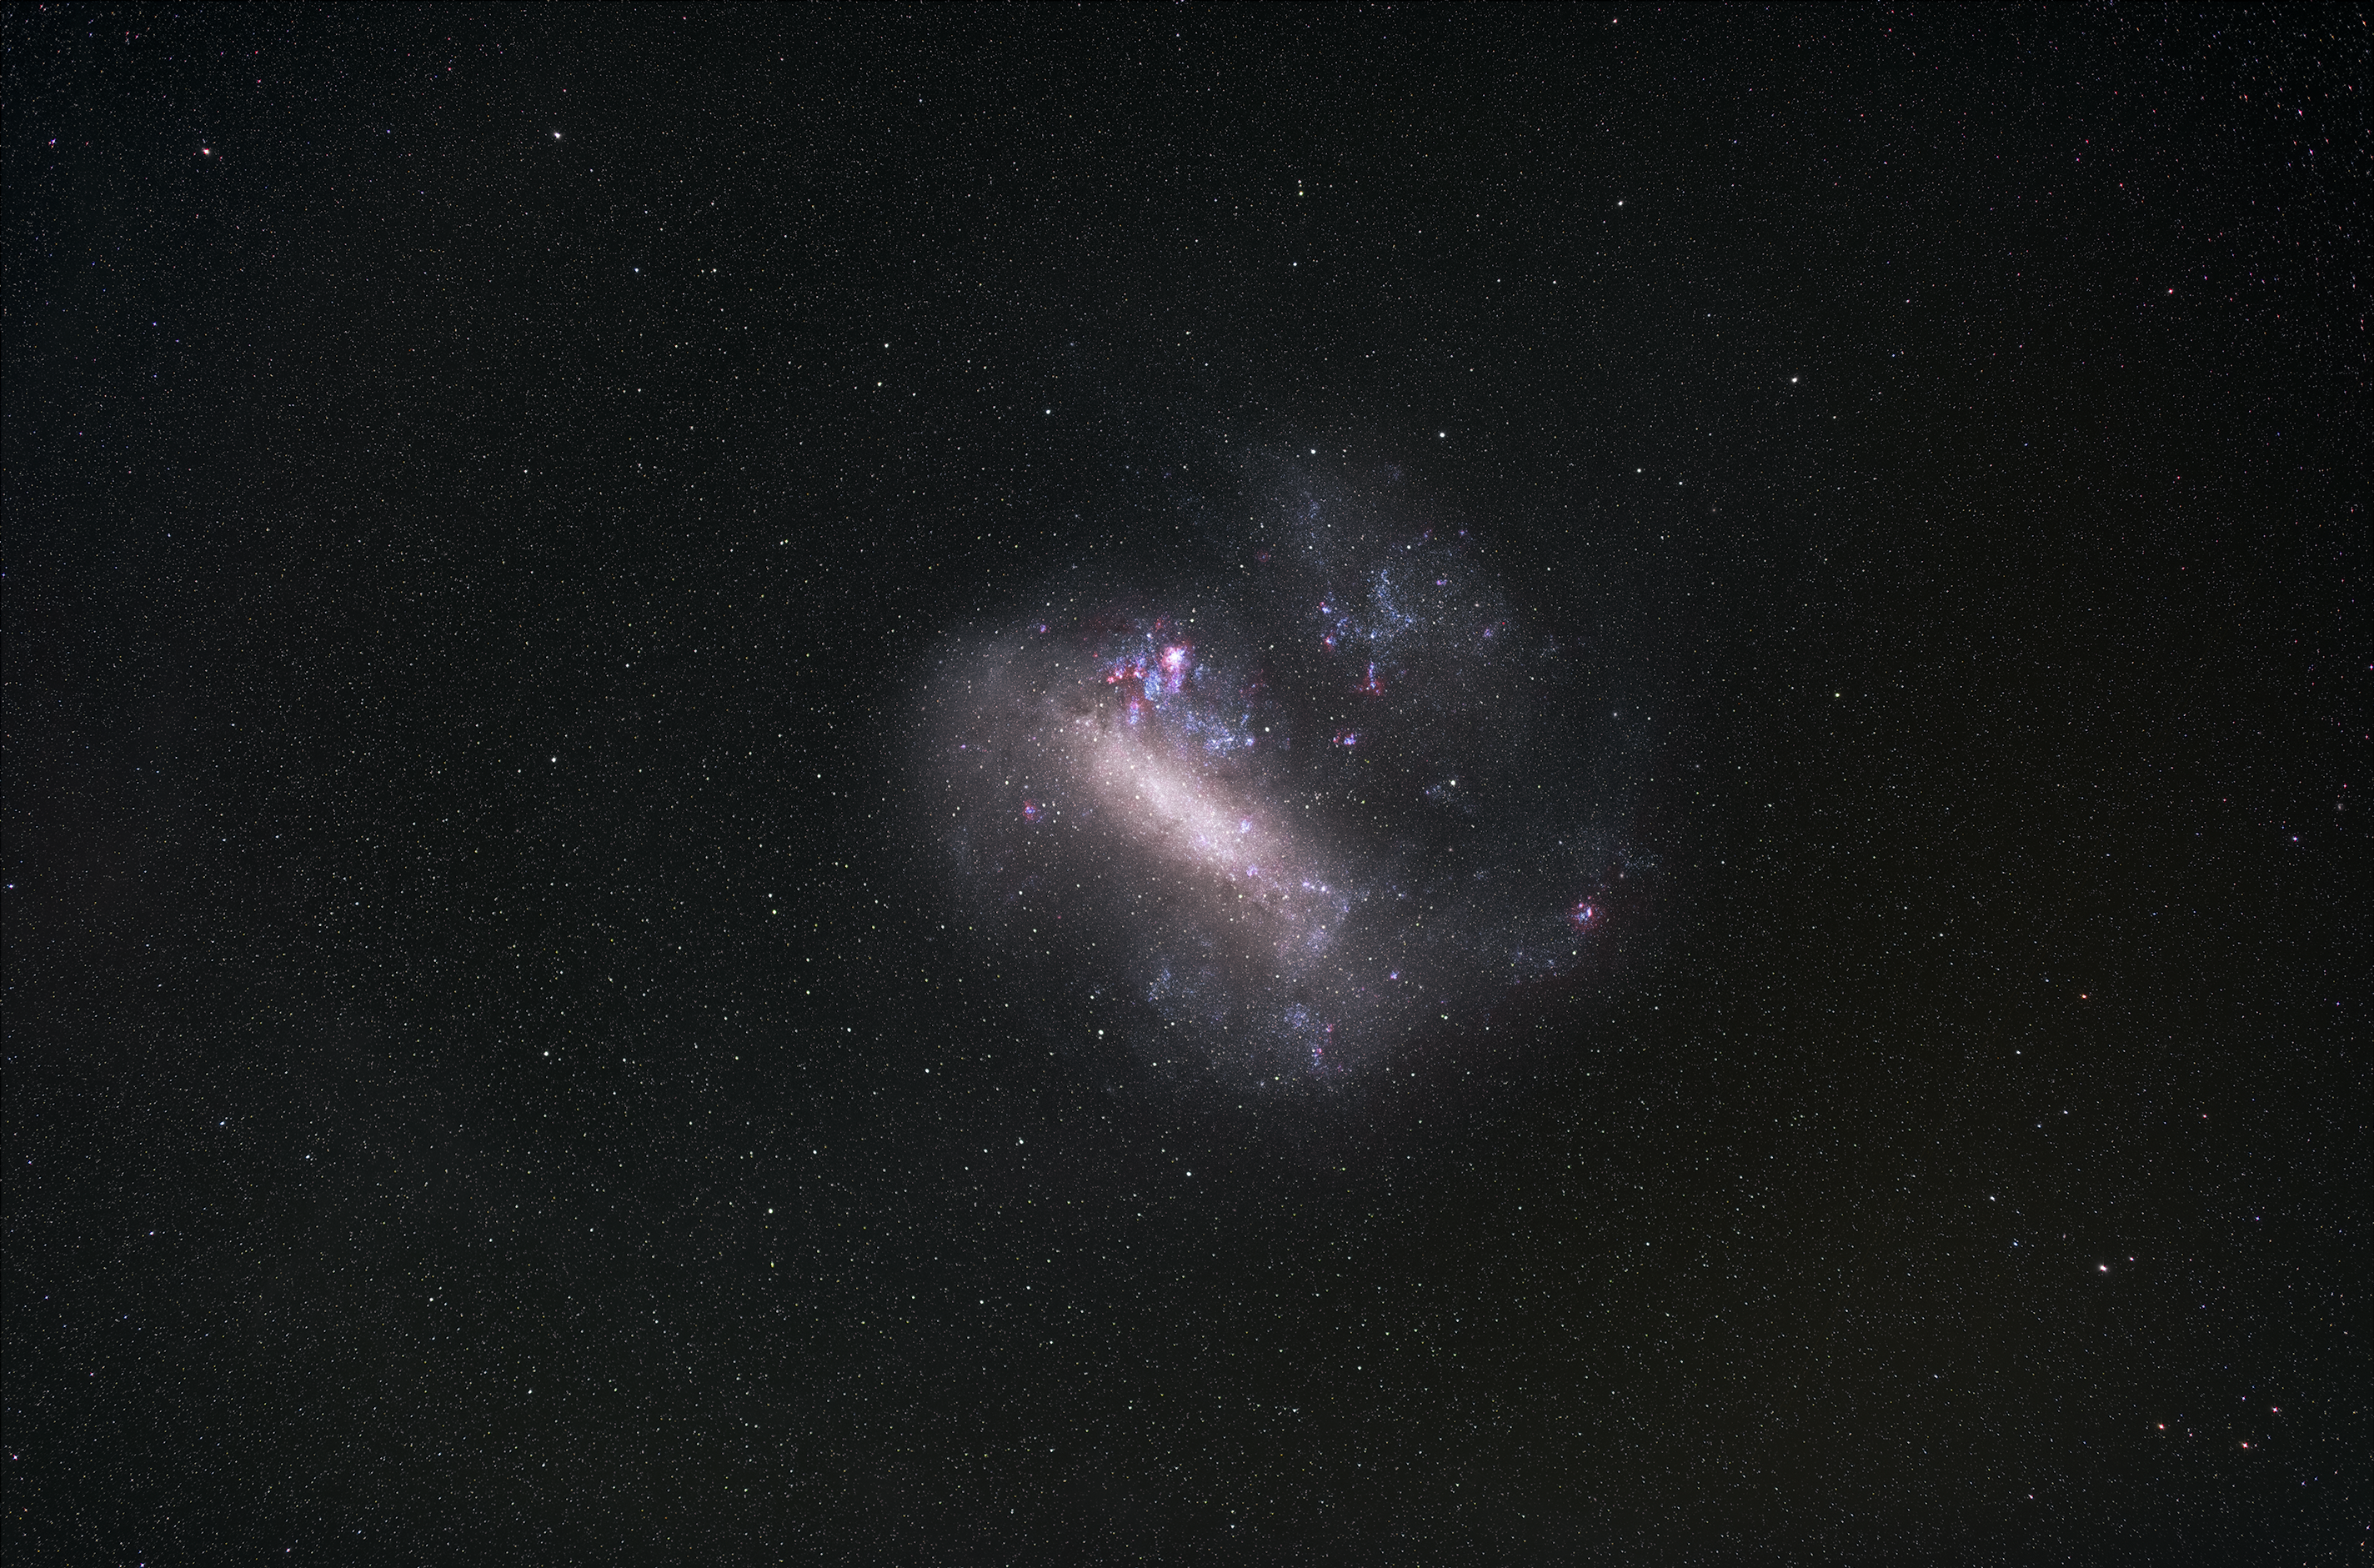

Large Magellanic Cloud

Taken from ESO's La Silla Observatory using a DSLR camera, this image captures the intermingling gas, dust and stars of the Large Magellanic Cloud, a satellite galaxy of the Milky Way visible from the southern hemisphere.

Credit: Zdeněk Bardon/ESO